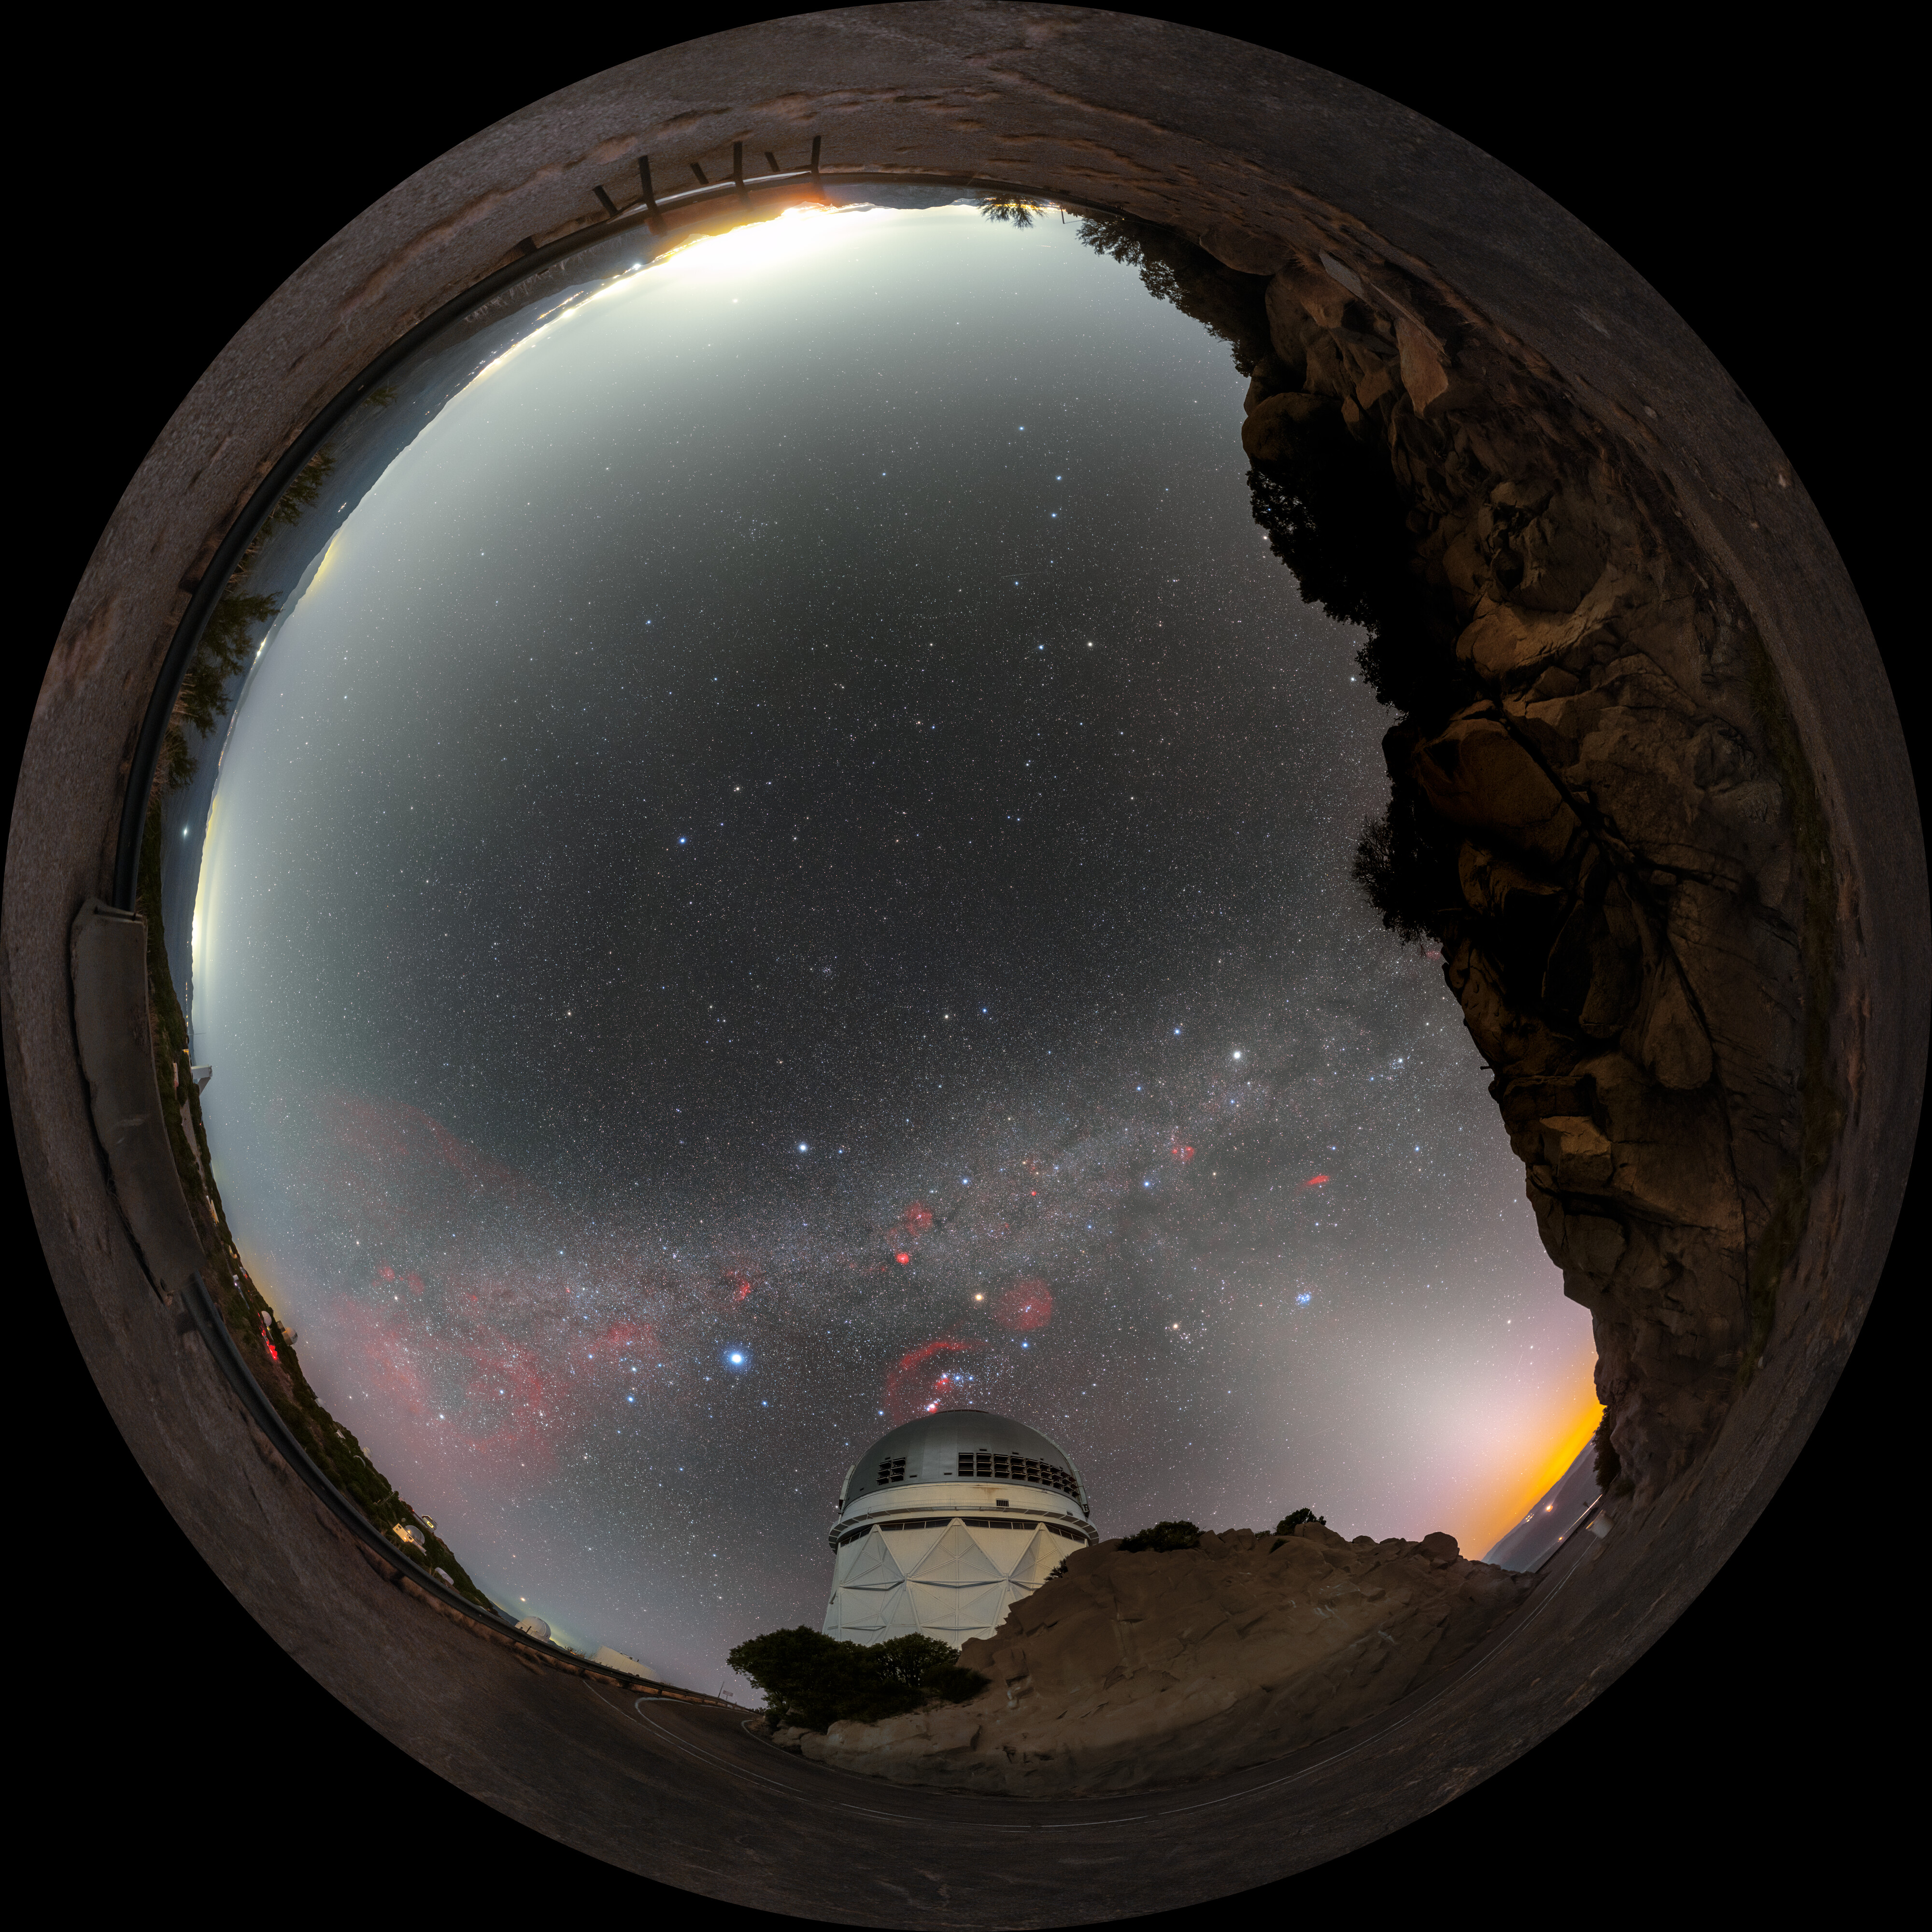

Milky Way Over Nicholas U. Mayall 4-meter Telescope Fulldome

A fulldome view of the Milky Way over the Nicholas U. Mayall 4-meter Telescope at Kitt Peak National Observatory in Arizona.

A 360 panorama version of this image can be viewed here.

Credit: KPNO/NOIRLab/NSF/AURA/P. Horálek